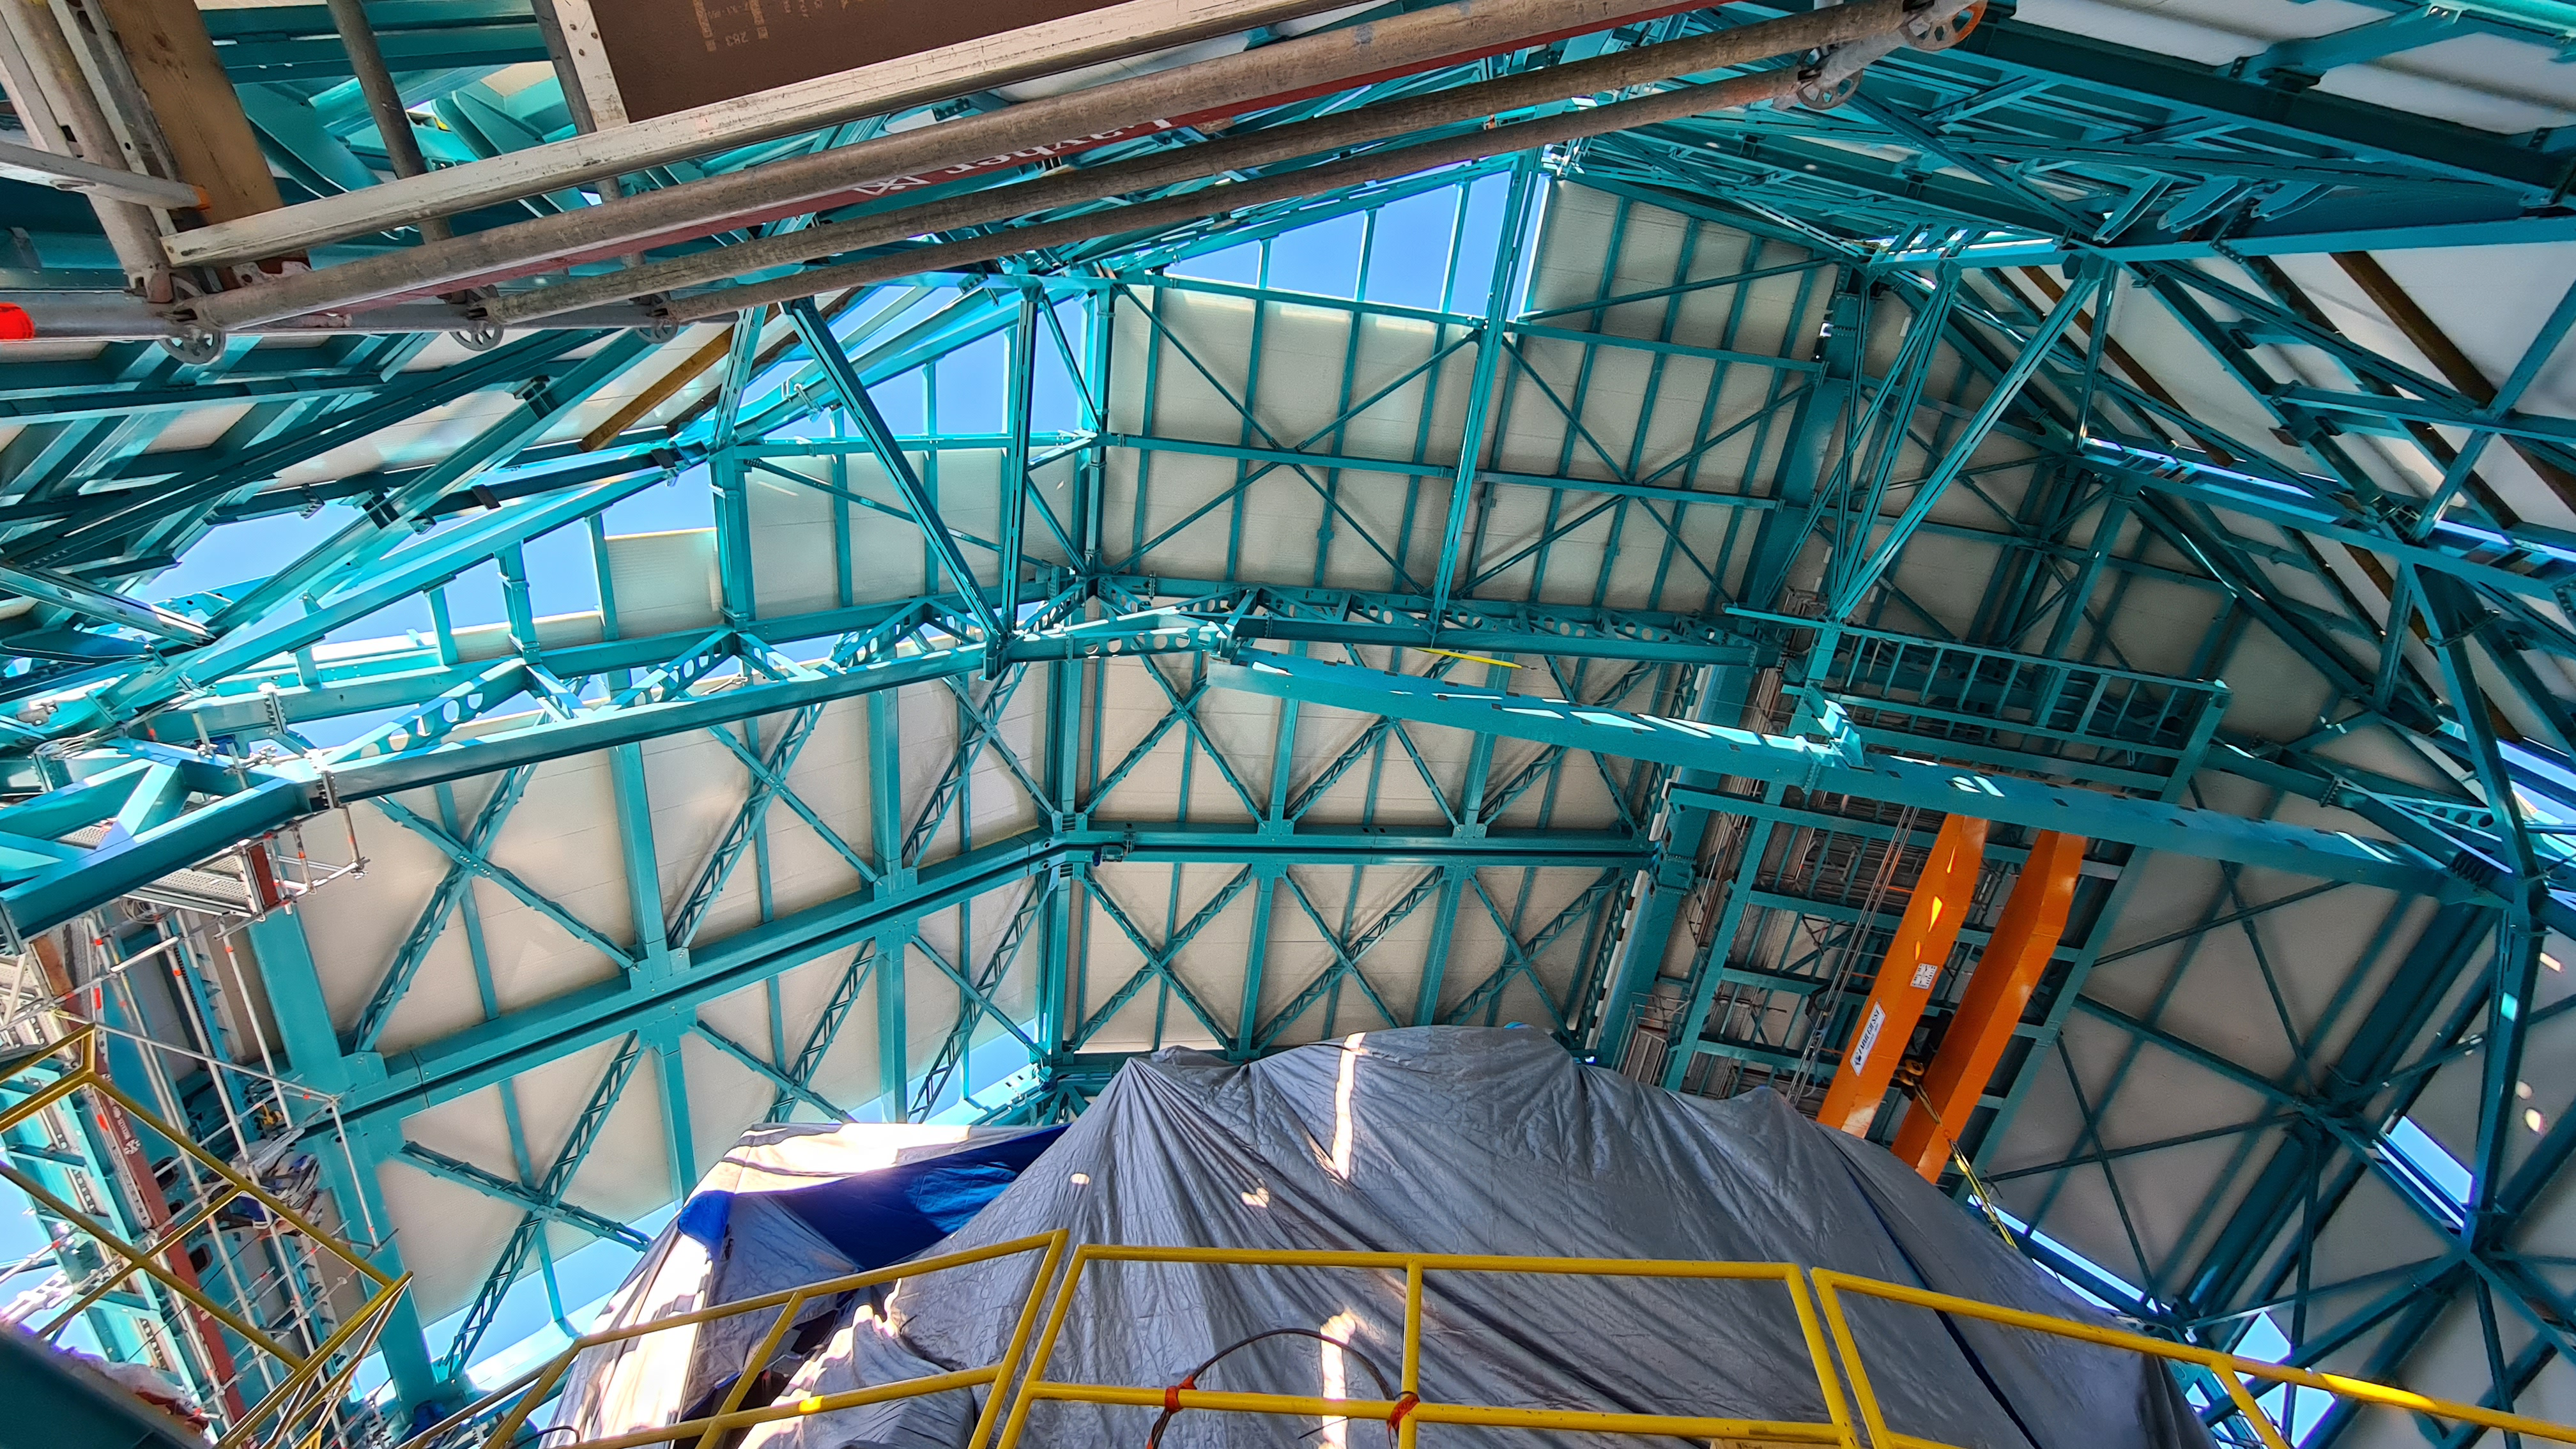

Summit Inspection May 26, 2020

A regular inspection of the Cerro Pachón construction site took place on May 26th. This visit included more work on the Dome and a detailed inspection of Telescope Mount Assembly (TMA) stored materials, as requested by TMA vendor Asturfeito.

Credit: Rubin Observatory/NSF/AURA